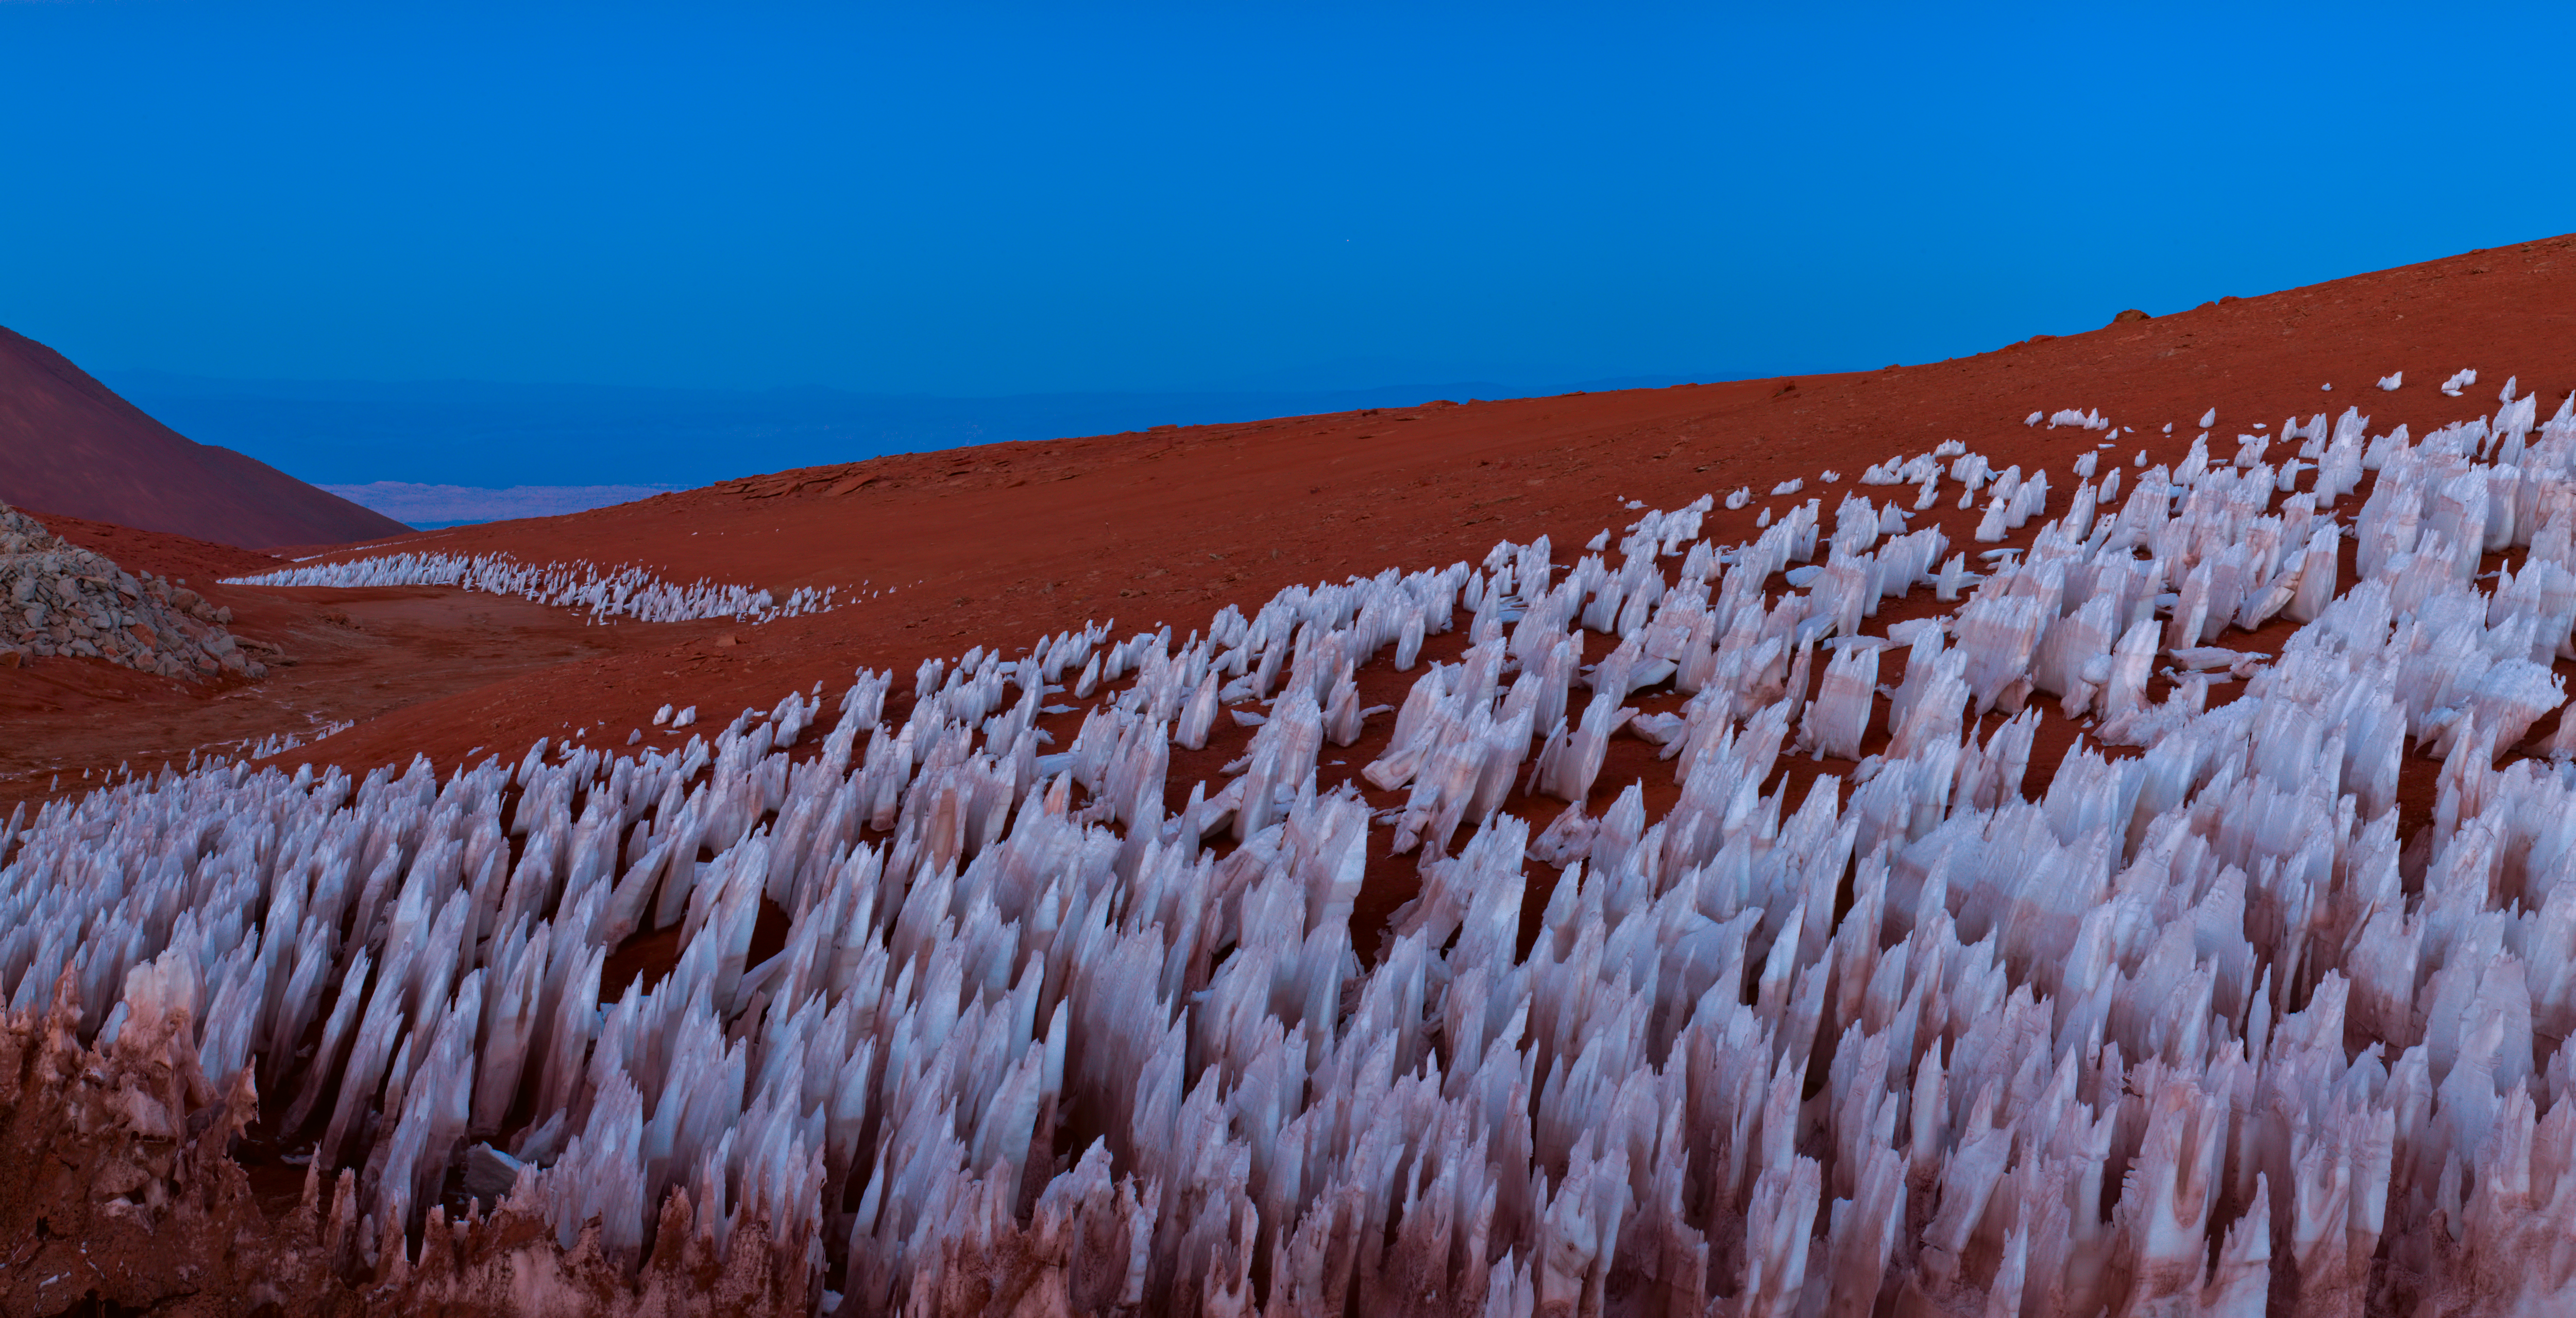

Atacama oddity

Strange sights await travellers to the Atacama desert, such as these ice formations.

Credit: ESO/B. Tafreshi (twanight.org)